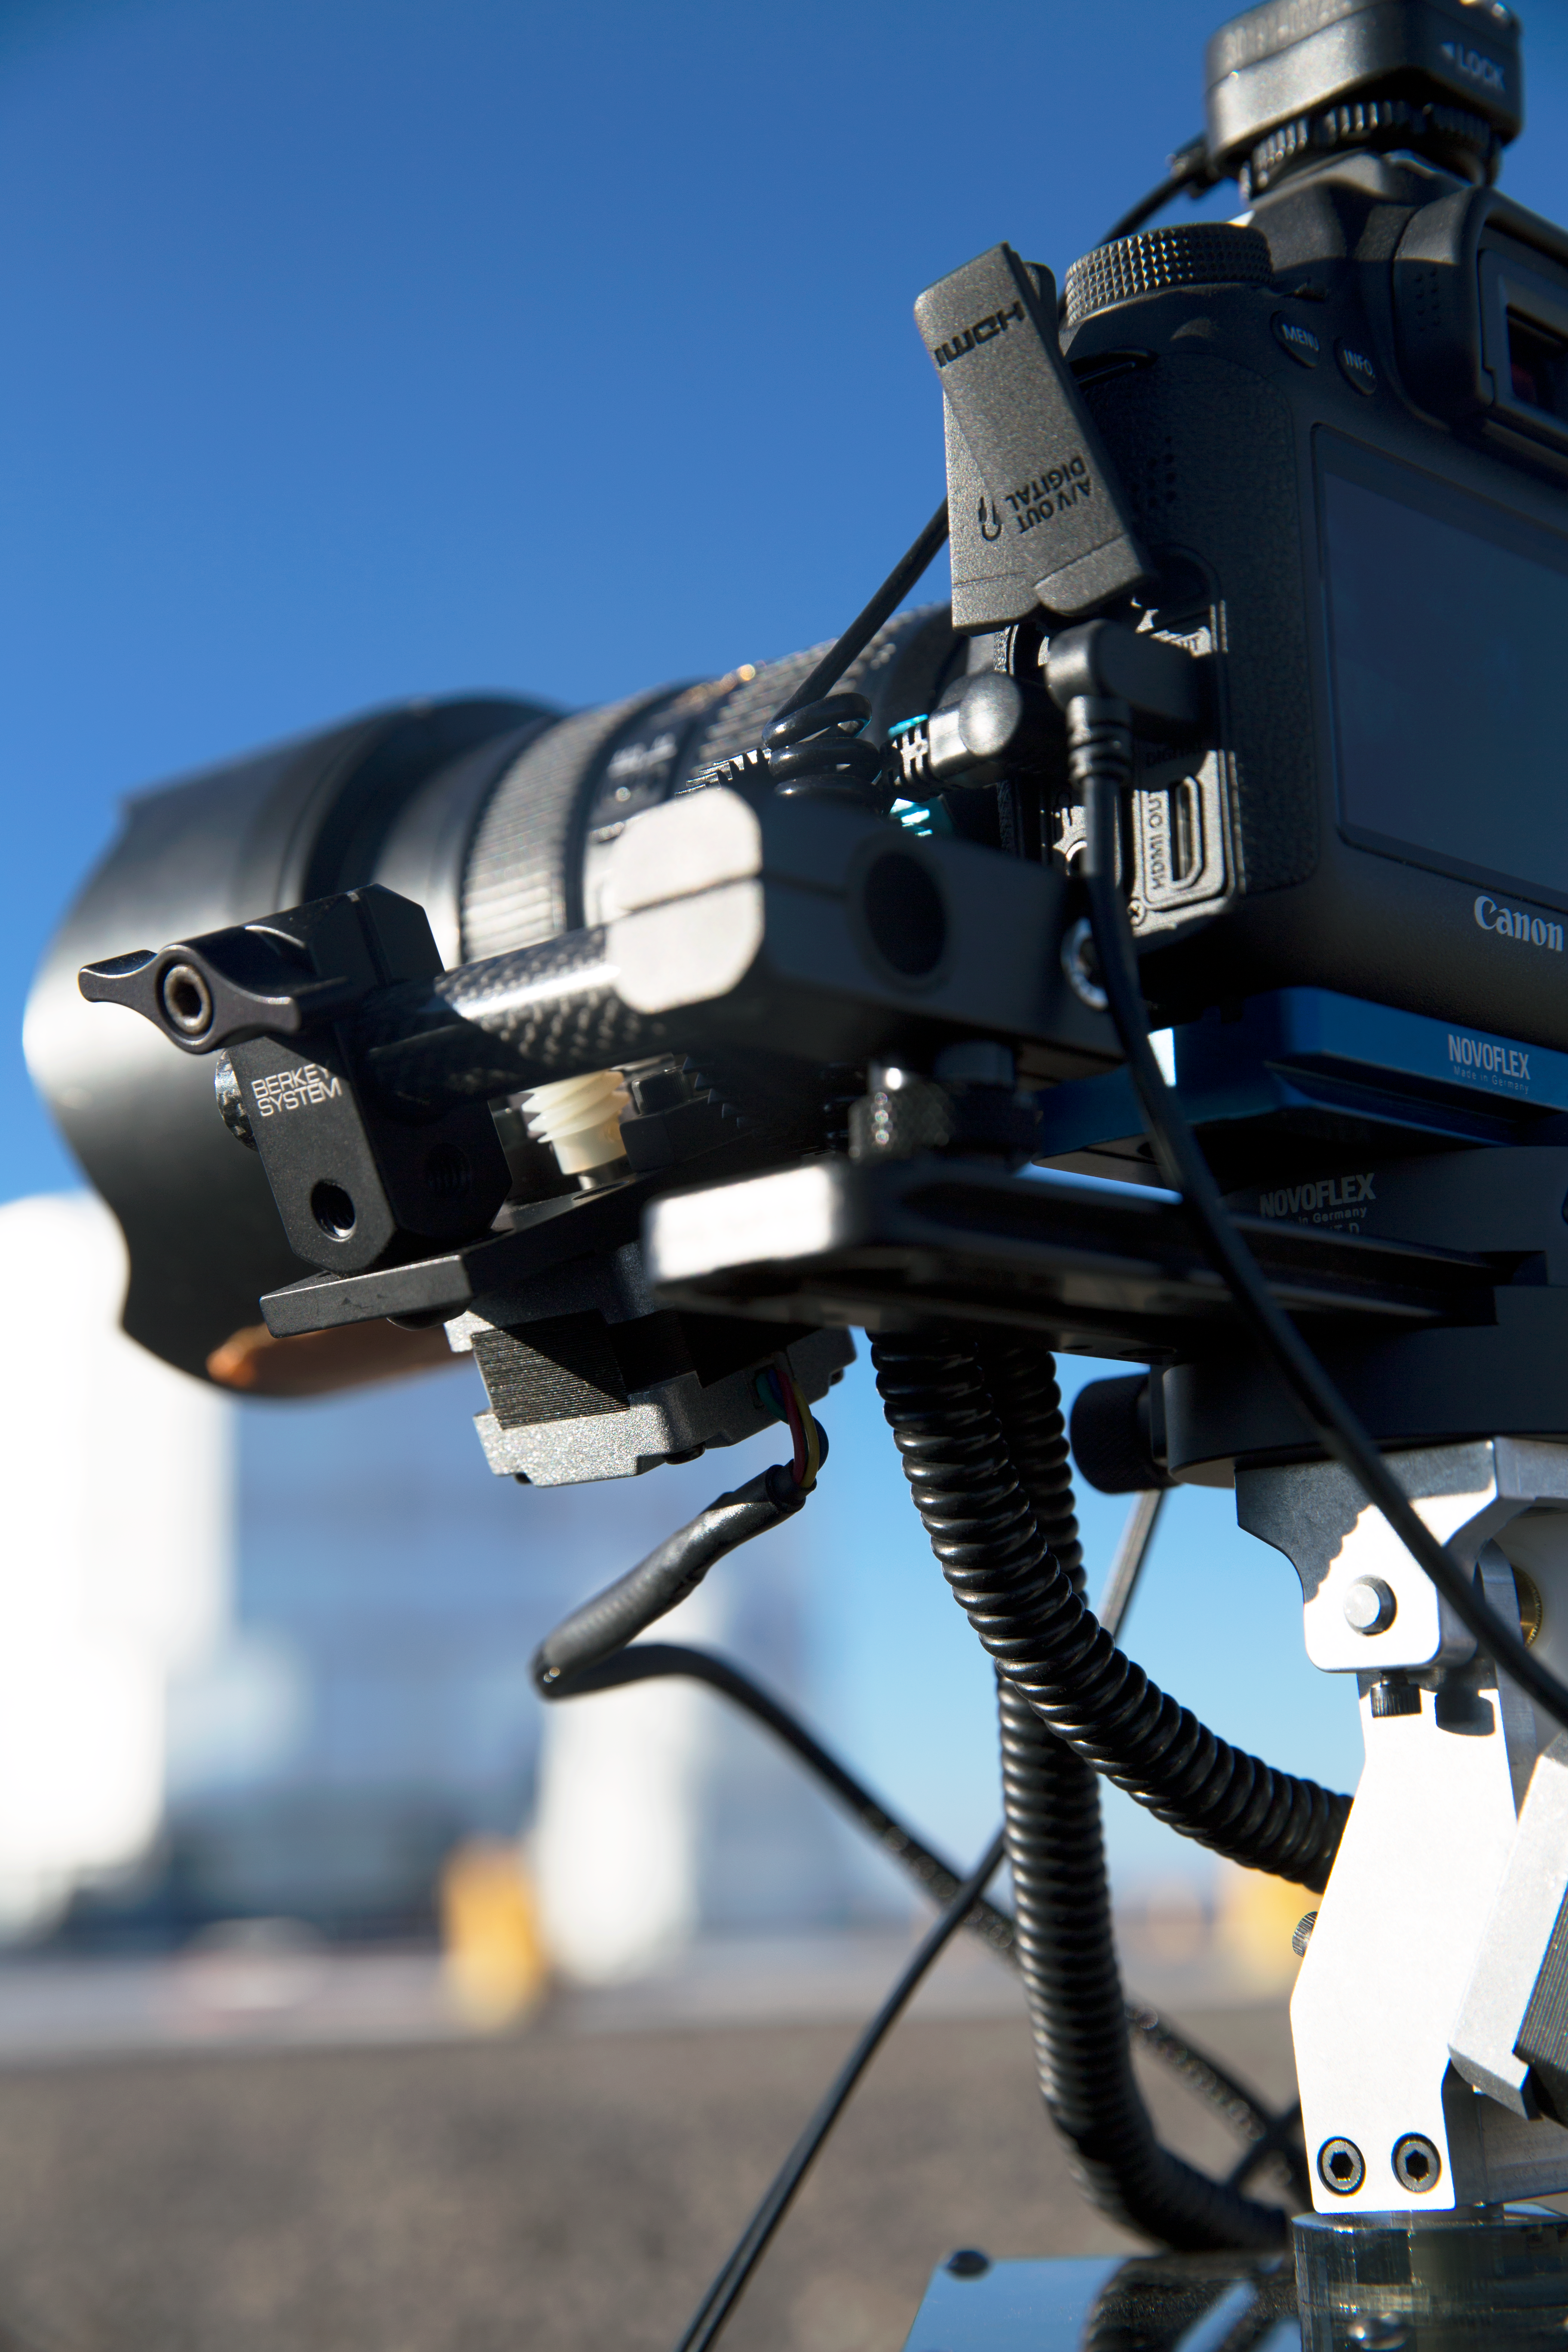

Camera close-up at Paranal

Canon® EOS-1D C 4K camera with camera support by Novoflex used during the ESO Ultra HD Expedition. In the background, one of the auxiliary telescopes part of the VLT.

Credit: ESO/C. Malin (christophmalin.com)